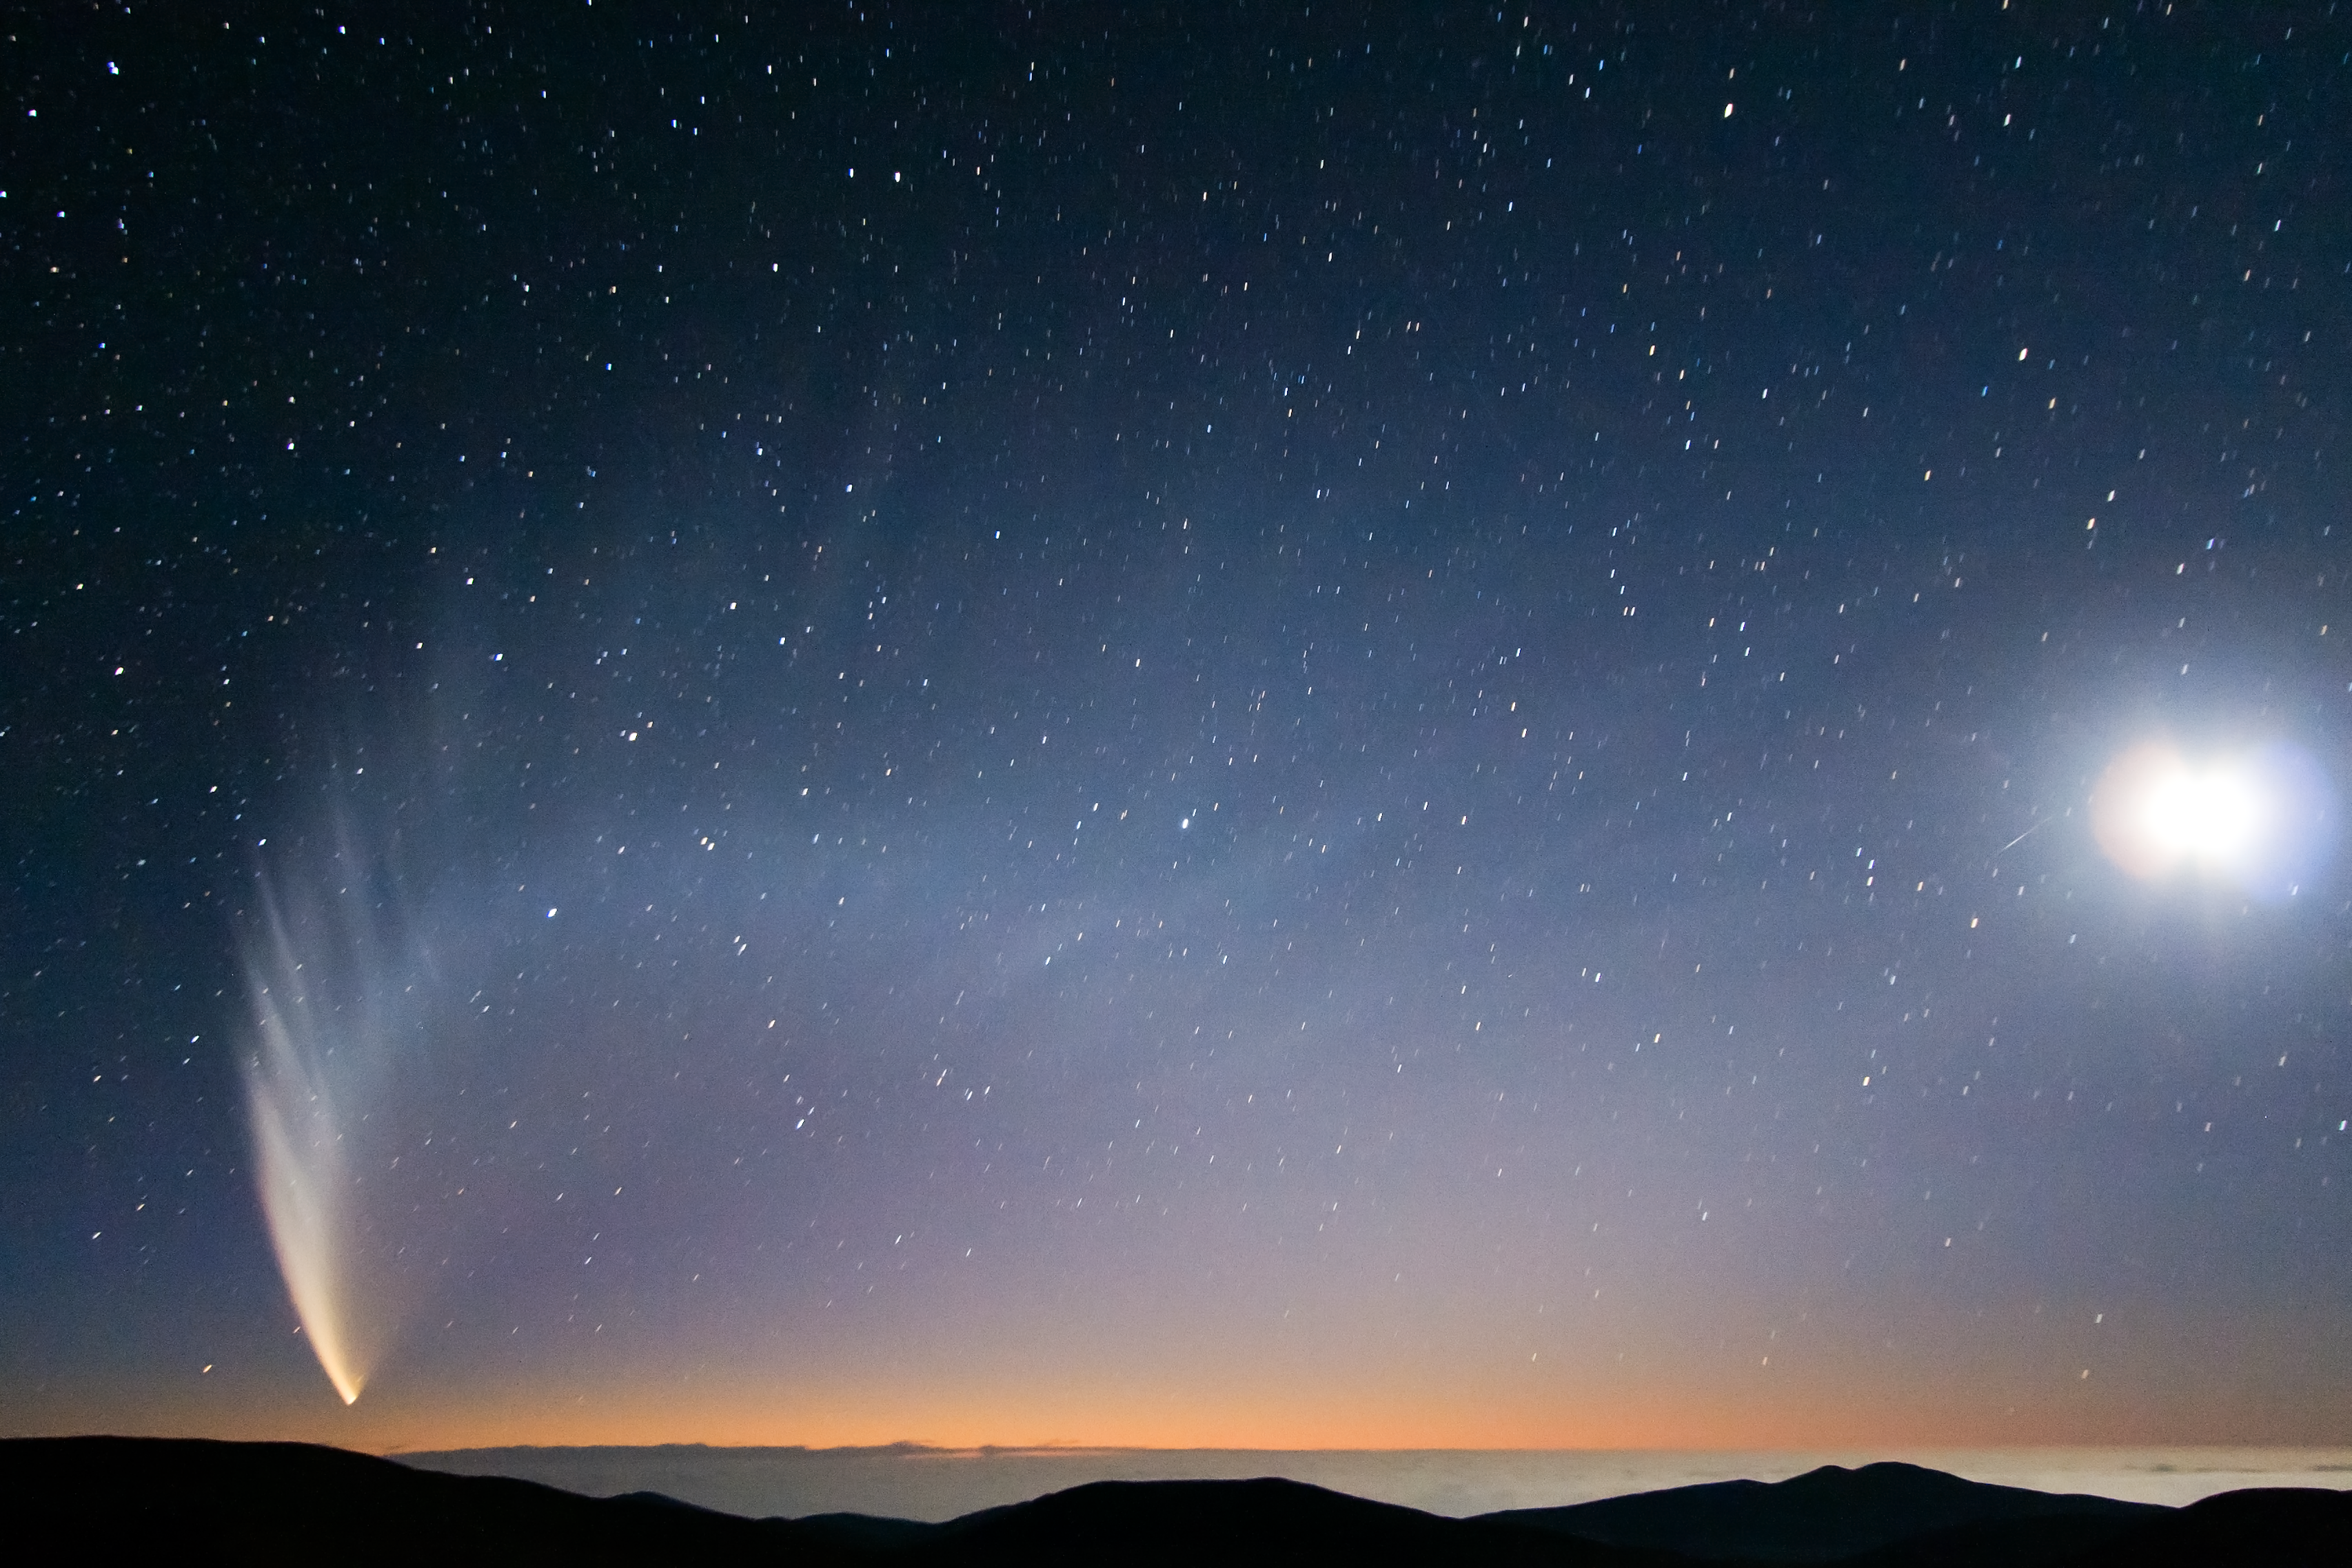

Comet McNaught over the Pacific Ocean

In this extraordinary picture taken from Paranal Observatory, the incomparable view offered by Comet C/2006 P1 (McNaught), which reached its perihelion in January 2007, unexpectedly becoming the brightest comet in the previous 40 years. The majestic comet, accompanied by the crescent Moon (on the right) is setting at twilight over the “sea of clouds” which typically covers the Pacific Ocean, only 12 km away from the observatory.

Credit: S. Deiries/ESO